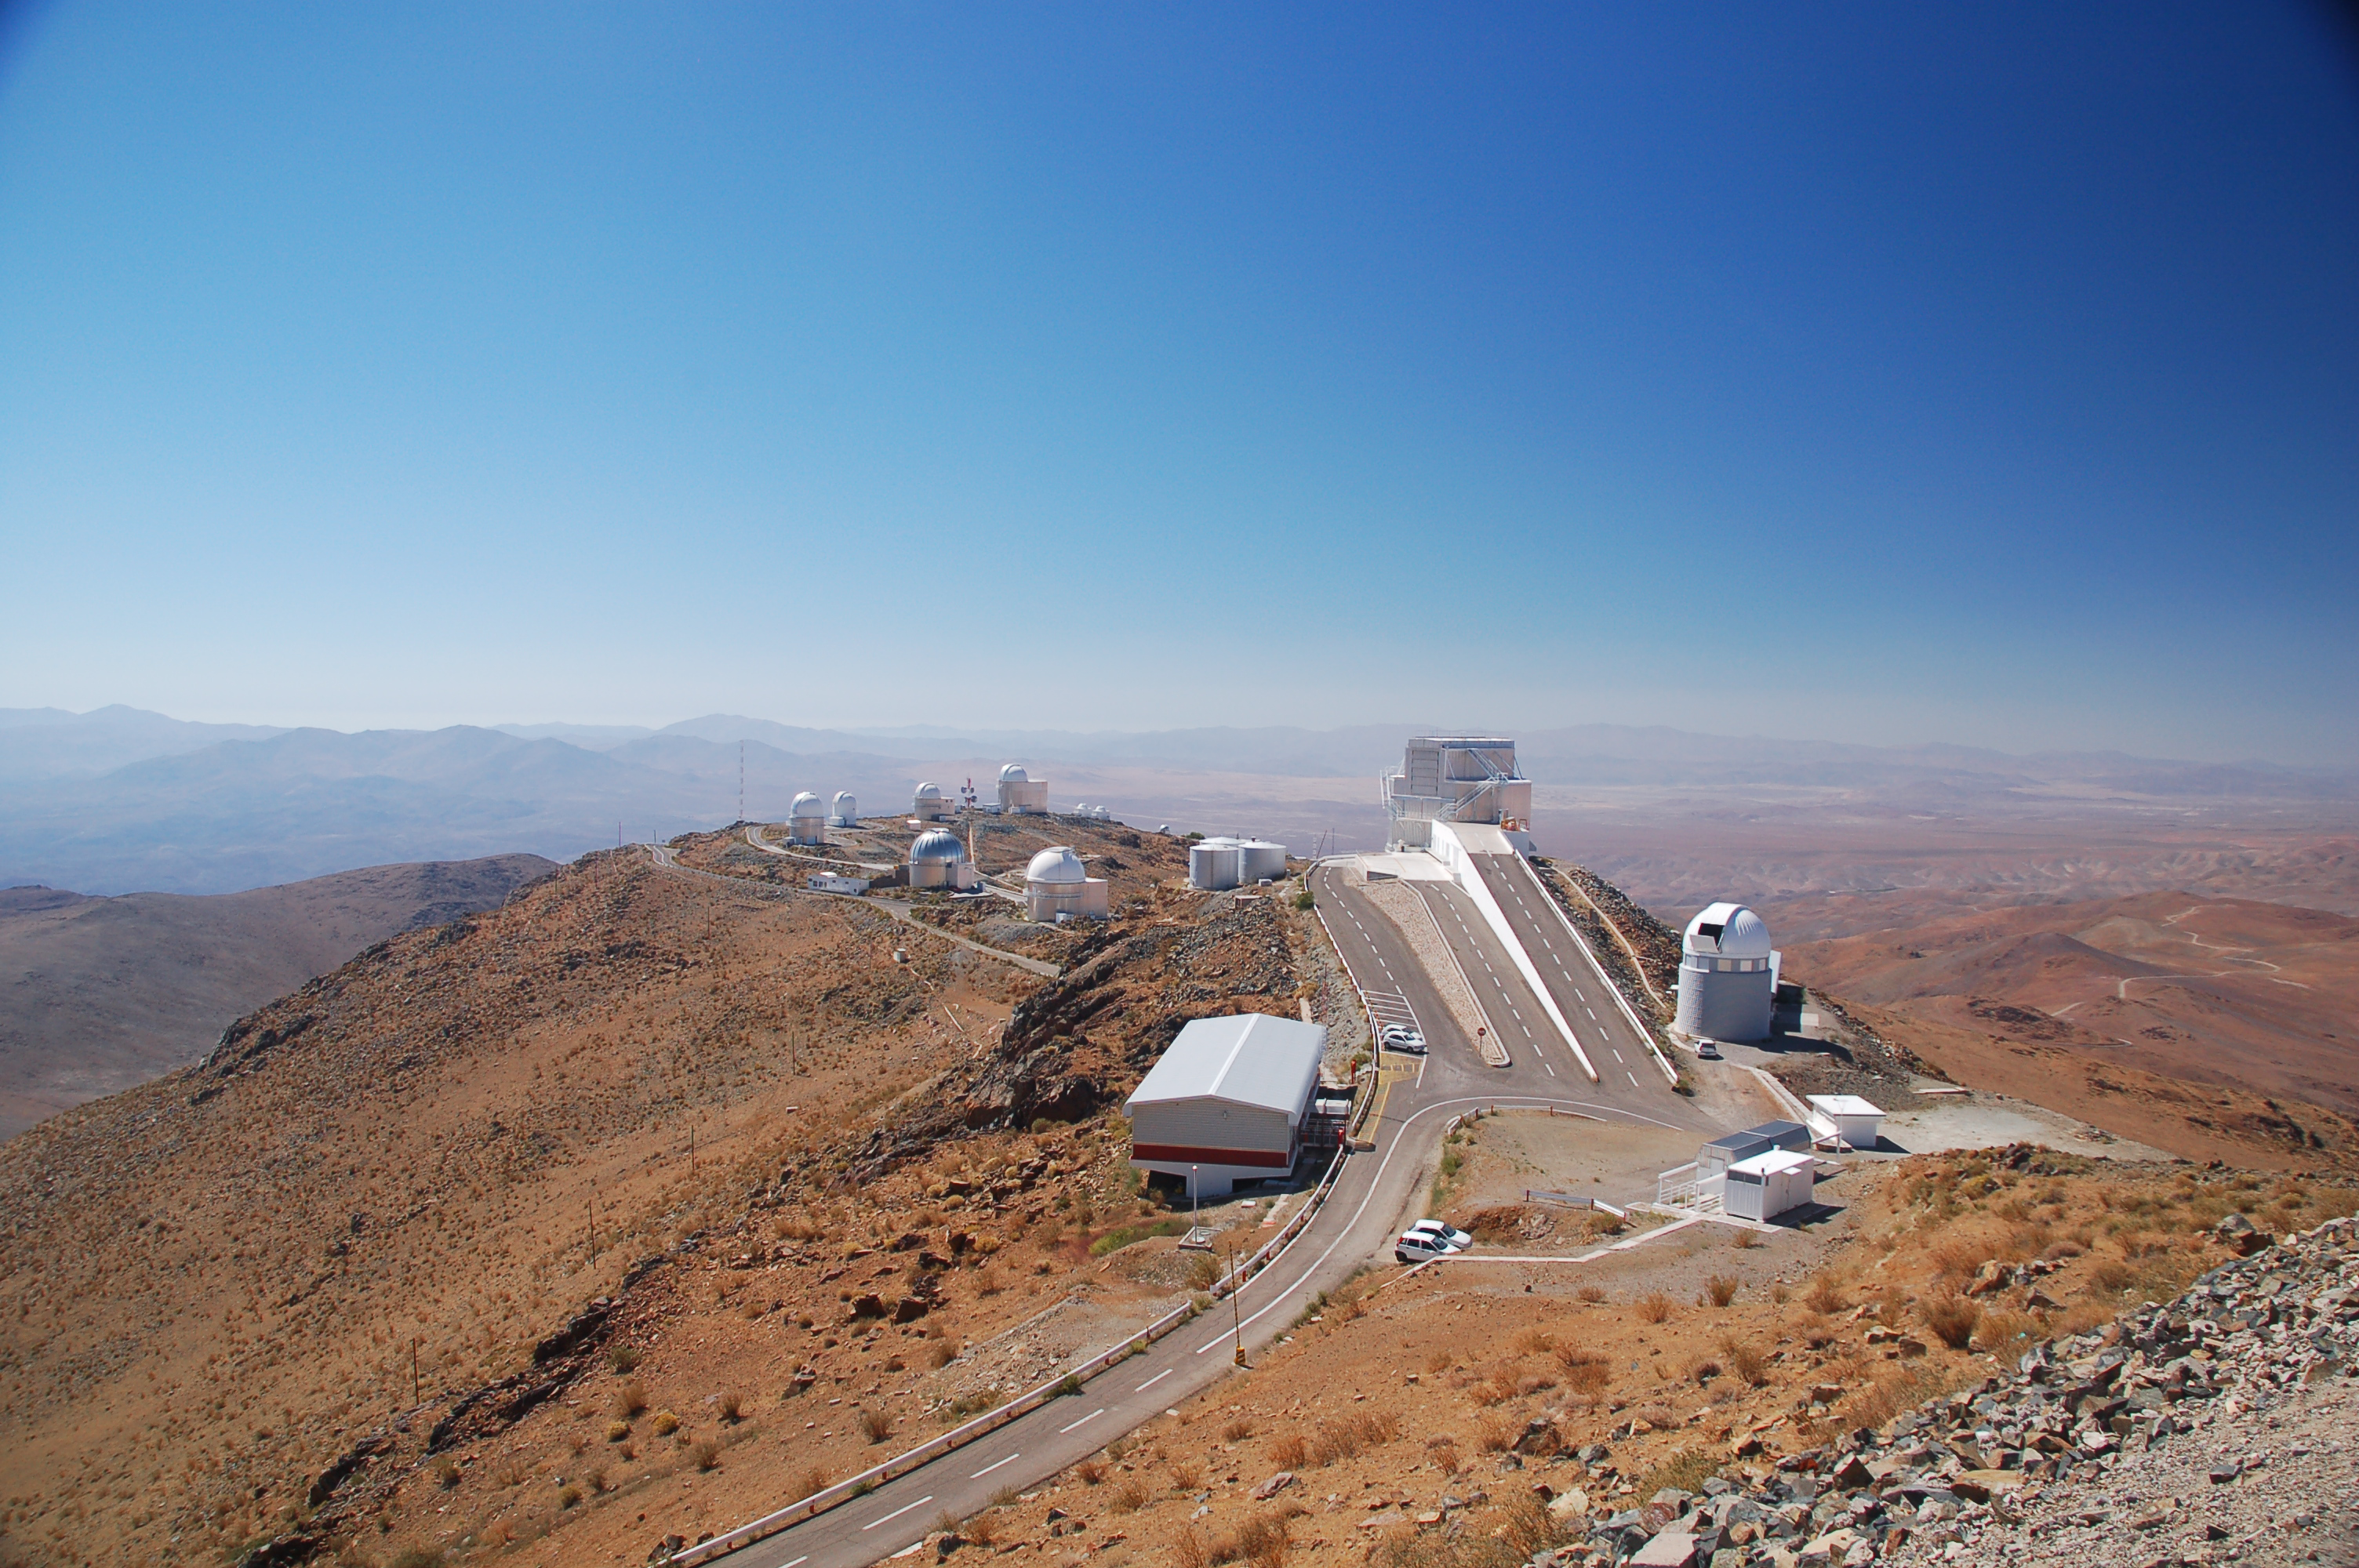

La Silla Observatory

View from above of ESO's La Silla observation site. La Silla, in the southern part of the Atacama desert, 600 km north of Santiago de Chile, was ESO's first observation site. The site is 2400 metres above sea level, providing excellent observing conditions. ESO operates the ESO 3.6-metre telescope and the 3.58-metre New Technology Telescope (NTT) at La Silla. This site also hosts many national telescopes, including the Swiss 1.2-metre Leonhard Euler Telescope and the Danish 1.54-metre telescope.

Credit: ESO